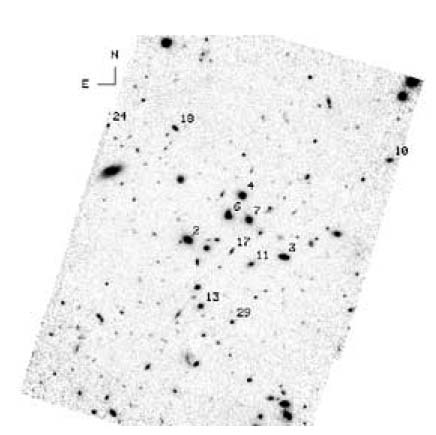

NICMOS image of the field around GDDS-12-5869

Near-infrared HST imaging reveals a large number of faint galaxies around the central luminous galaxies clustering around GDDS-12-5869

Credit: International Gemini Observatory/NOIRLab/NSF/AURA